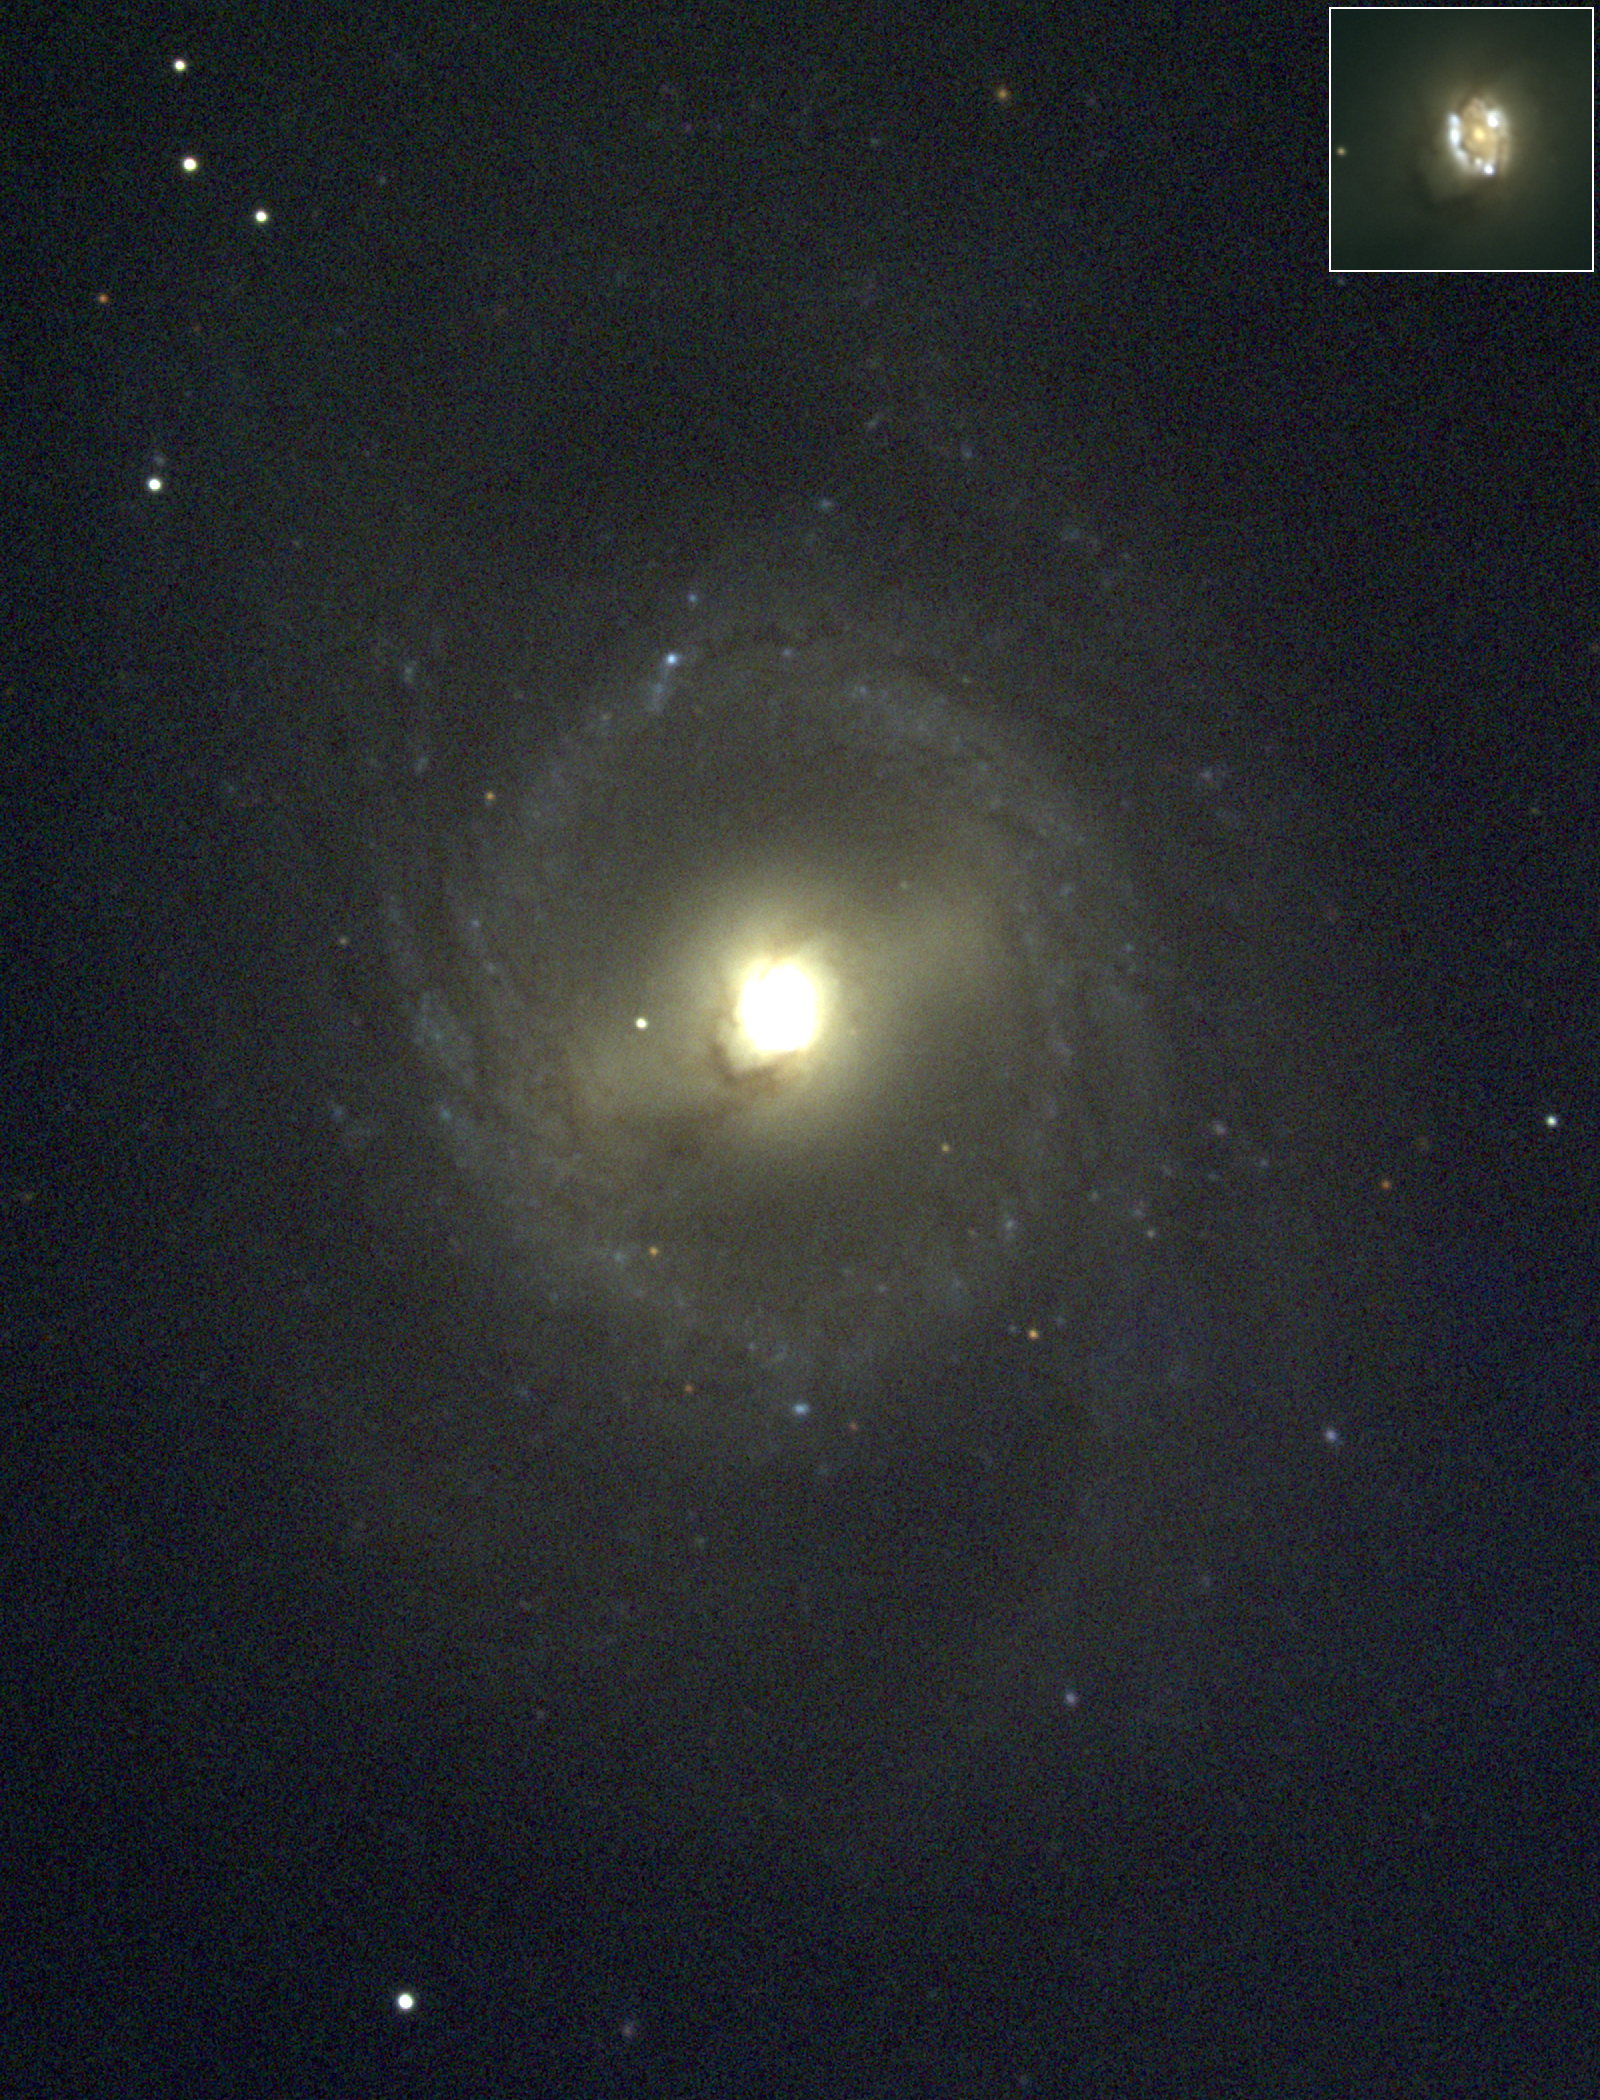

M95, NGC 3351

The SBb barred spiral galaxy M95, possibly ringed, is a member of the Leo I galaxy grouping, which includes M96, and M105, as well as various NGC and other galaxies, all at a distance of about 38 million light-years. This picture was taken in February 1996 at the KPNO 0.9-meter telescope. The inset in the top right corner shows the fascinatingly complex structure of the innermost regions. A different view with somewhat worse resolution shows the fainter outer regions of the galaxy, as well as various small faint background galaxies. Image size 5.1x6.7 arc minutes.

Credit: Hillary Mathis, N.A.Sharp/NOIRLab/NSF/AURA/